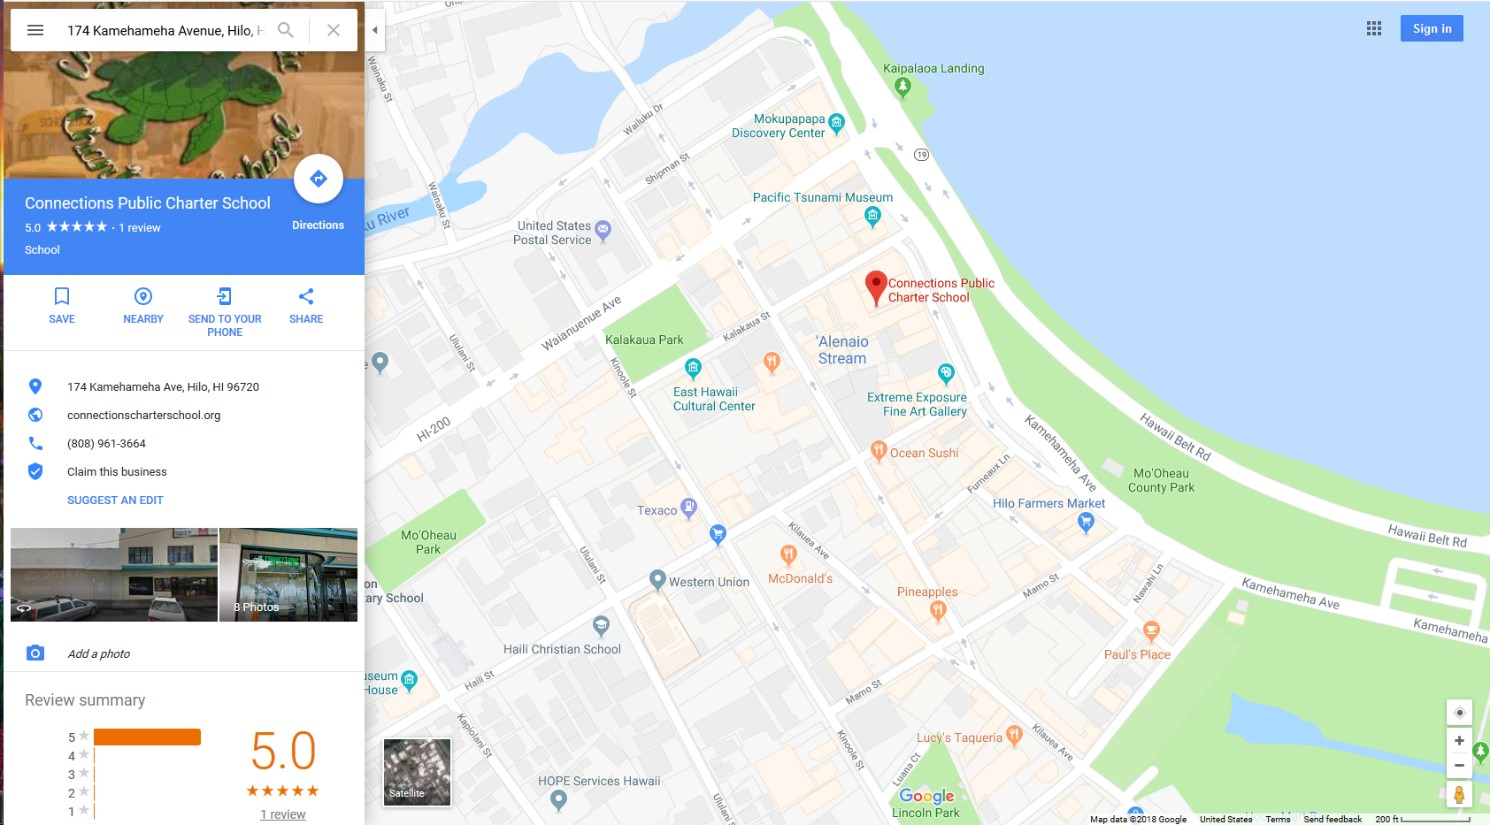

Connections Public Charter School

Credit: NOIRLab